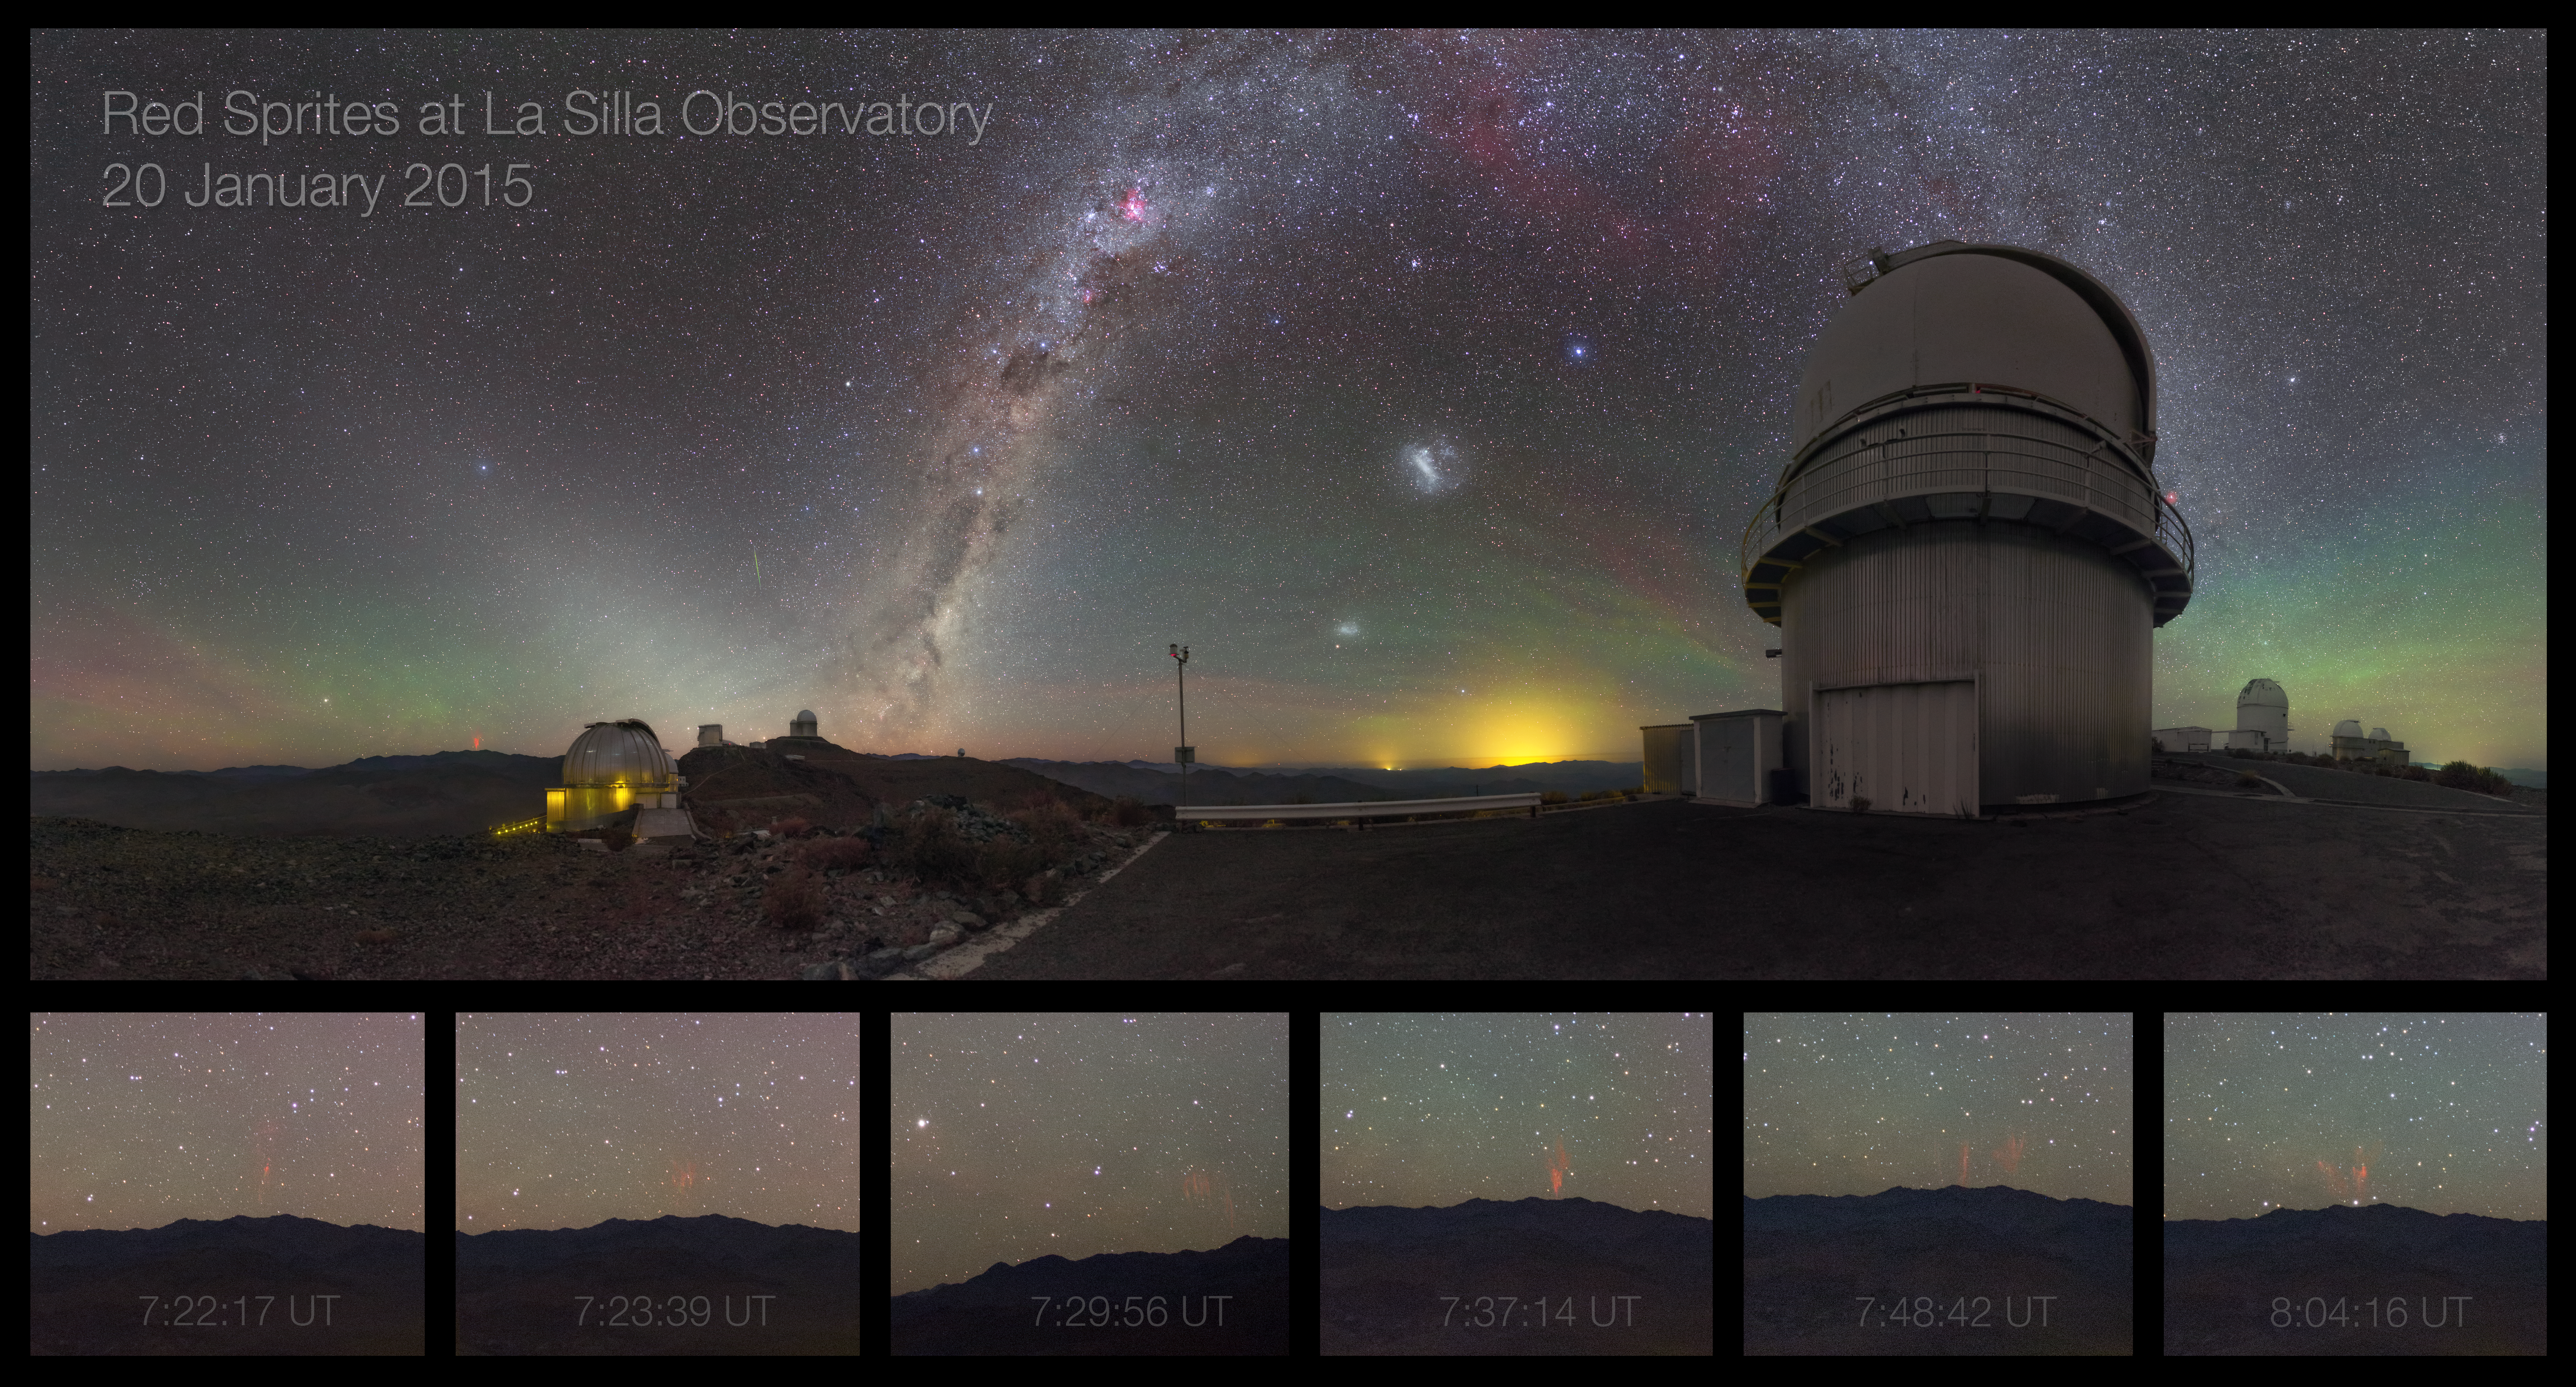

Midsummer night brings sprites — rare phenomenon caught on camera at La Silla

This unique and spectacular image of ESO’s La Silla Observatory features a cloudless sky stained with red and green airglow and bejewelled with celestial objects. Amongst the celestial cast are the Small and Large Magellanic Clouds just to the right of centre, the rosy-red glow of various star-forming regions and the faint green streak of a meteor just to the left of the Milky Way. These striking heavenly regulars are eclipsed however by the presence of something far more elusive and much closer to home.

The six panels below the main image magnify a series of extremely rare atmospheric phenomenon known as sprites. A few hours before daybreak — signalled by the spire of zodiacal light rising from the base of the Milky Way — a powerful thunderstorm appeared on the distant horizon, and the Earth’s upper atmosphere became a playground for these ephemeral events.

Named after Shakespeare’s mischievous sprites Puck, from A Midsummer Night’s Dream, and Ariel, from The Tempest, sprites are caused by irregularities in the ionosphere, high above storm clouds, at altitudes of about 80 kilometres. Typically seen as groups of red-orange flashes, they are triggered by positive cloud-to-ground lightning, which is rarer and more powerful than its negative counterpart, as the lightning discharge originates from the upper regions of the cloud, further from the ground. In a short burst, the sprite extends rapidly downwards, creating dangling red tendrils before disappearing.

The sprites pictured here occurred over the course of about 40 minutes and were most likely over 500 kilometres away (compare with a satellite image showing the storm over Argentina), with each one spanning a height of up to 80 kilometres and lasting only a fraction of a second. Notoriously difficult to capture with anything other than specialised scientific cameras, these airy spirits rewarded the patience of ESO Photo Ambassador Petr Horálek with this tremendous series of images.

Petr captured another beautiful sprite image at La Silla, and, a few days later at Paranal, he captured this amazing shot from the VLT platform (originating from this storm).

Credit: P. Horálek/ESO